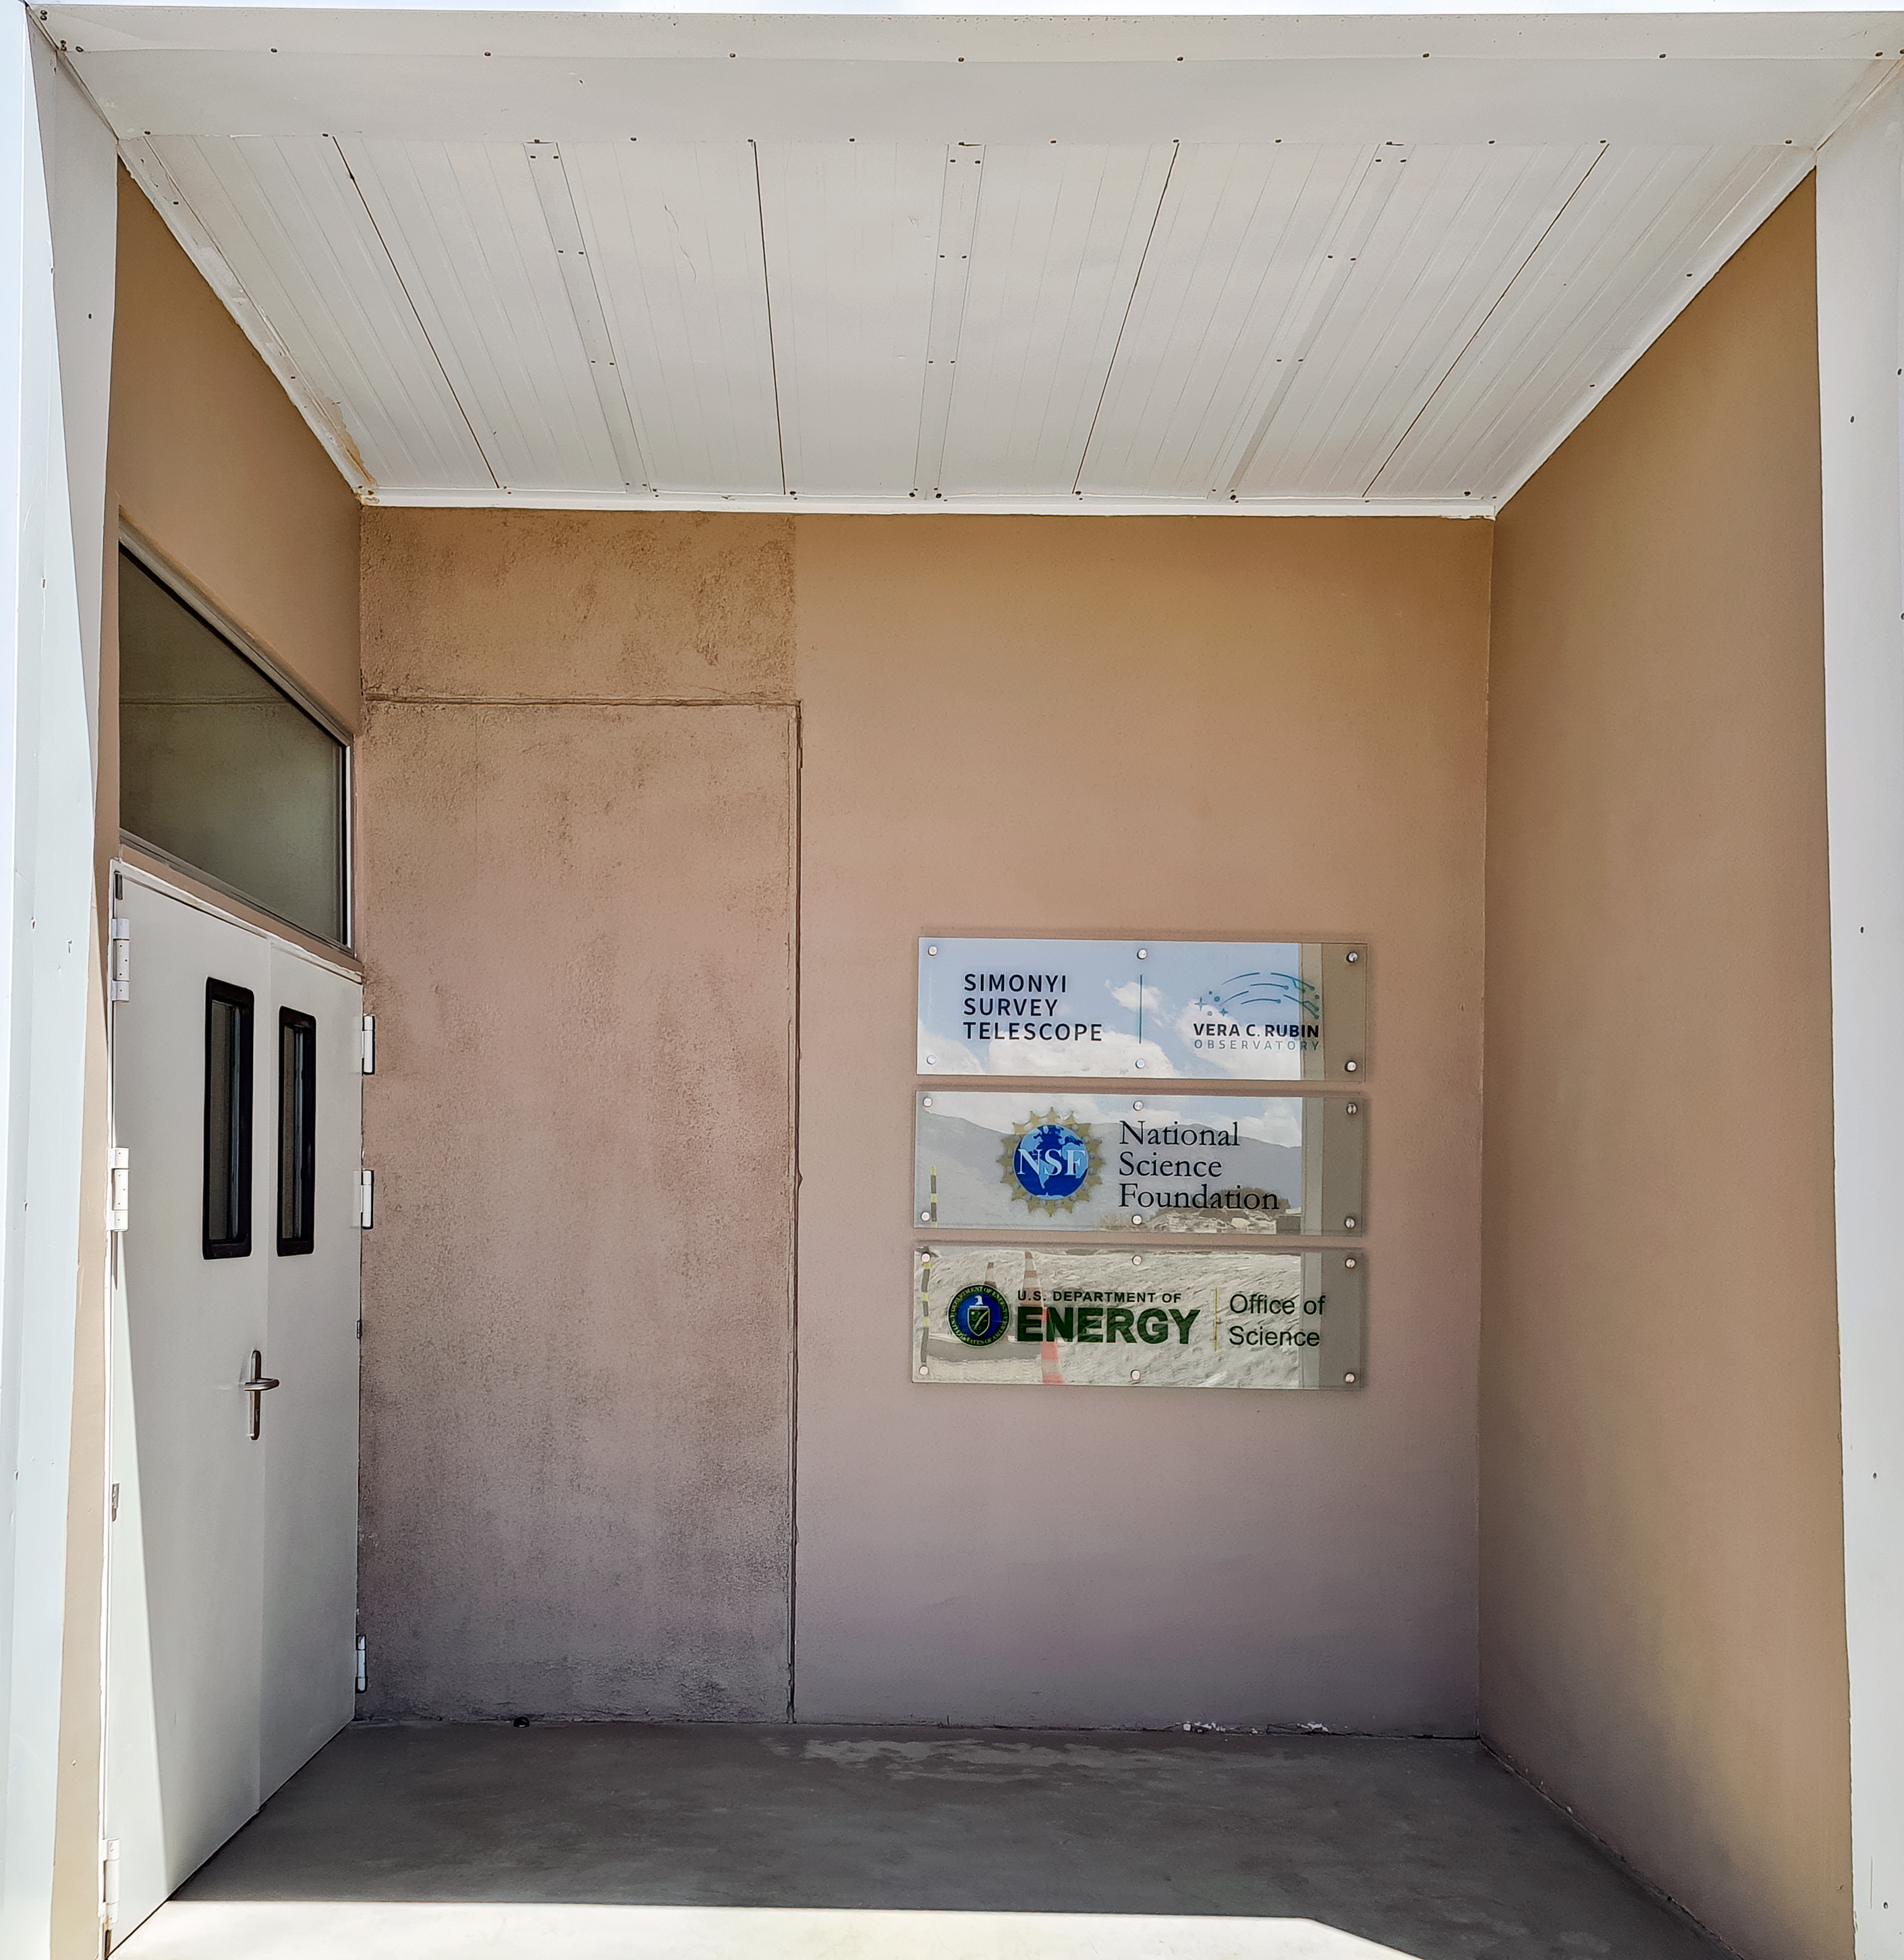

Rubin Entrance Signage

New signage was installed outside the entrance to NSF-DOE Vera C. Rubin observatory in February 2021.

Credit: RubinObs/NOIRLab/SLAC/NSF/DOE/AURA